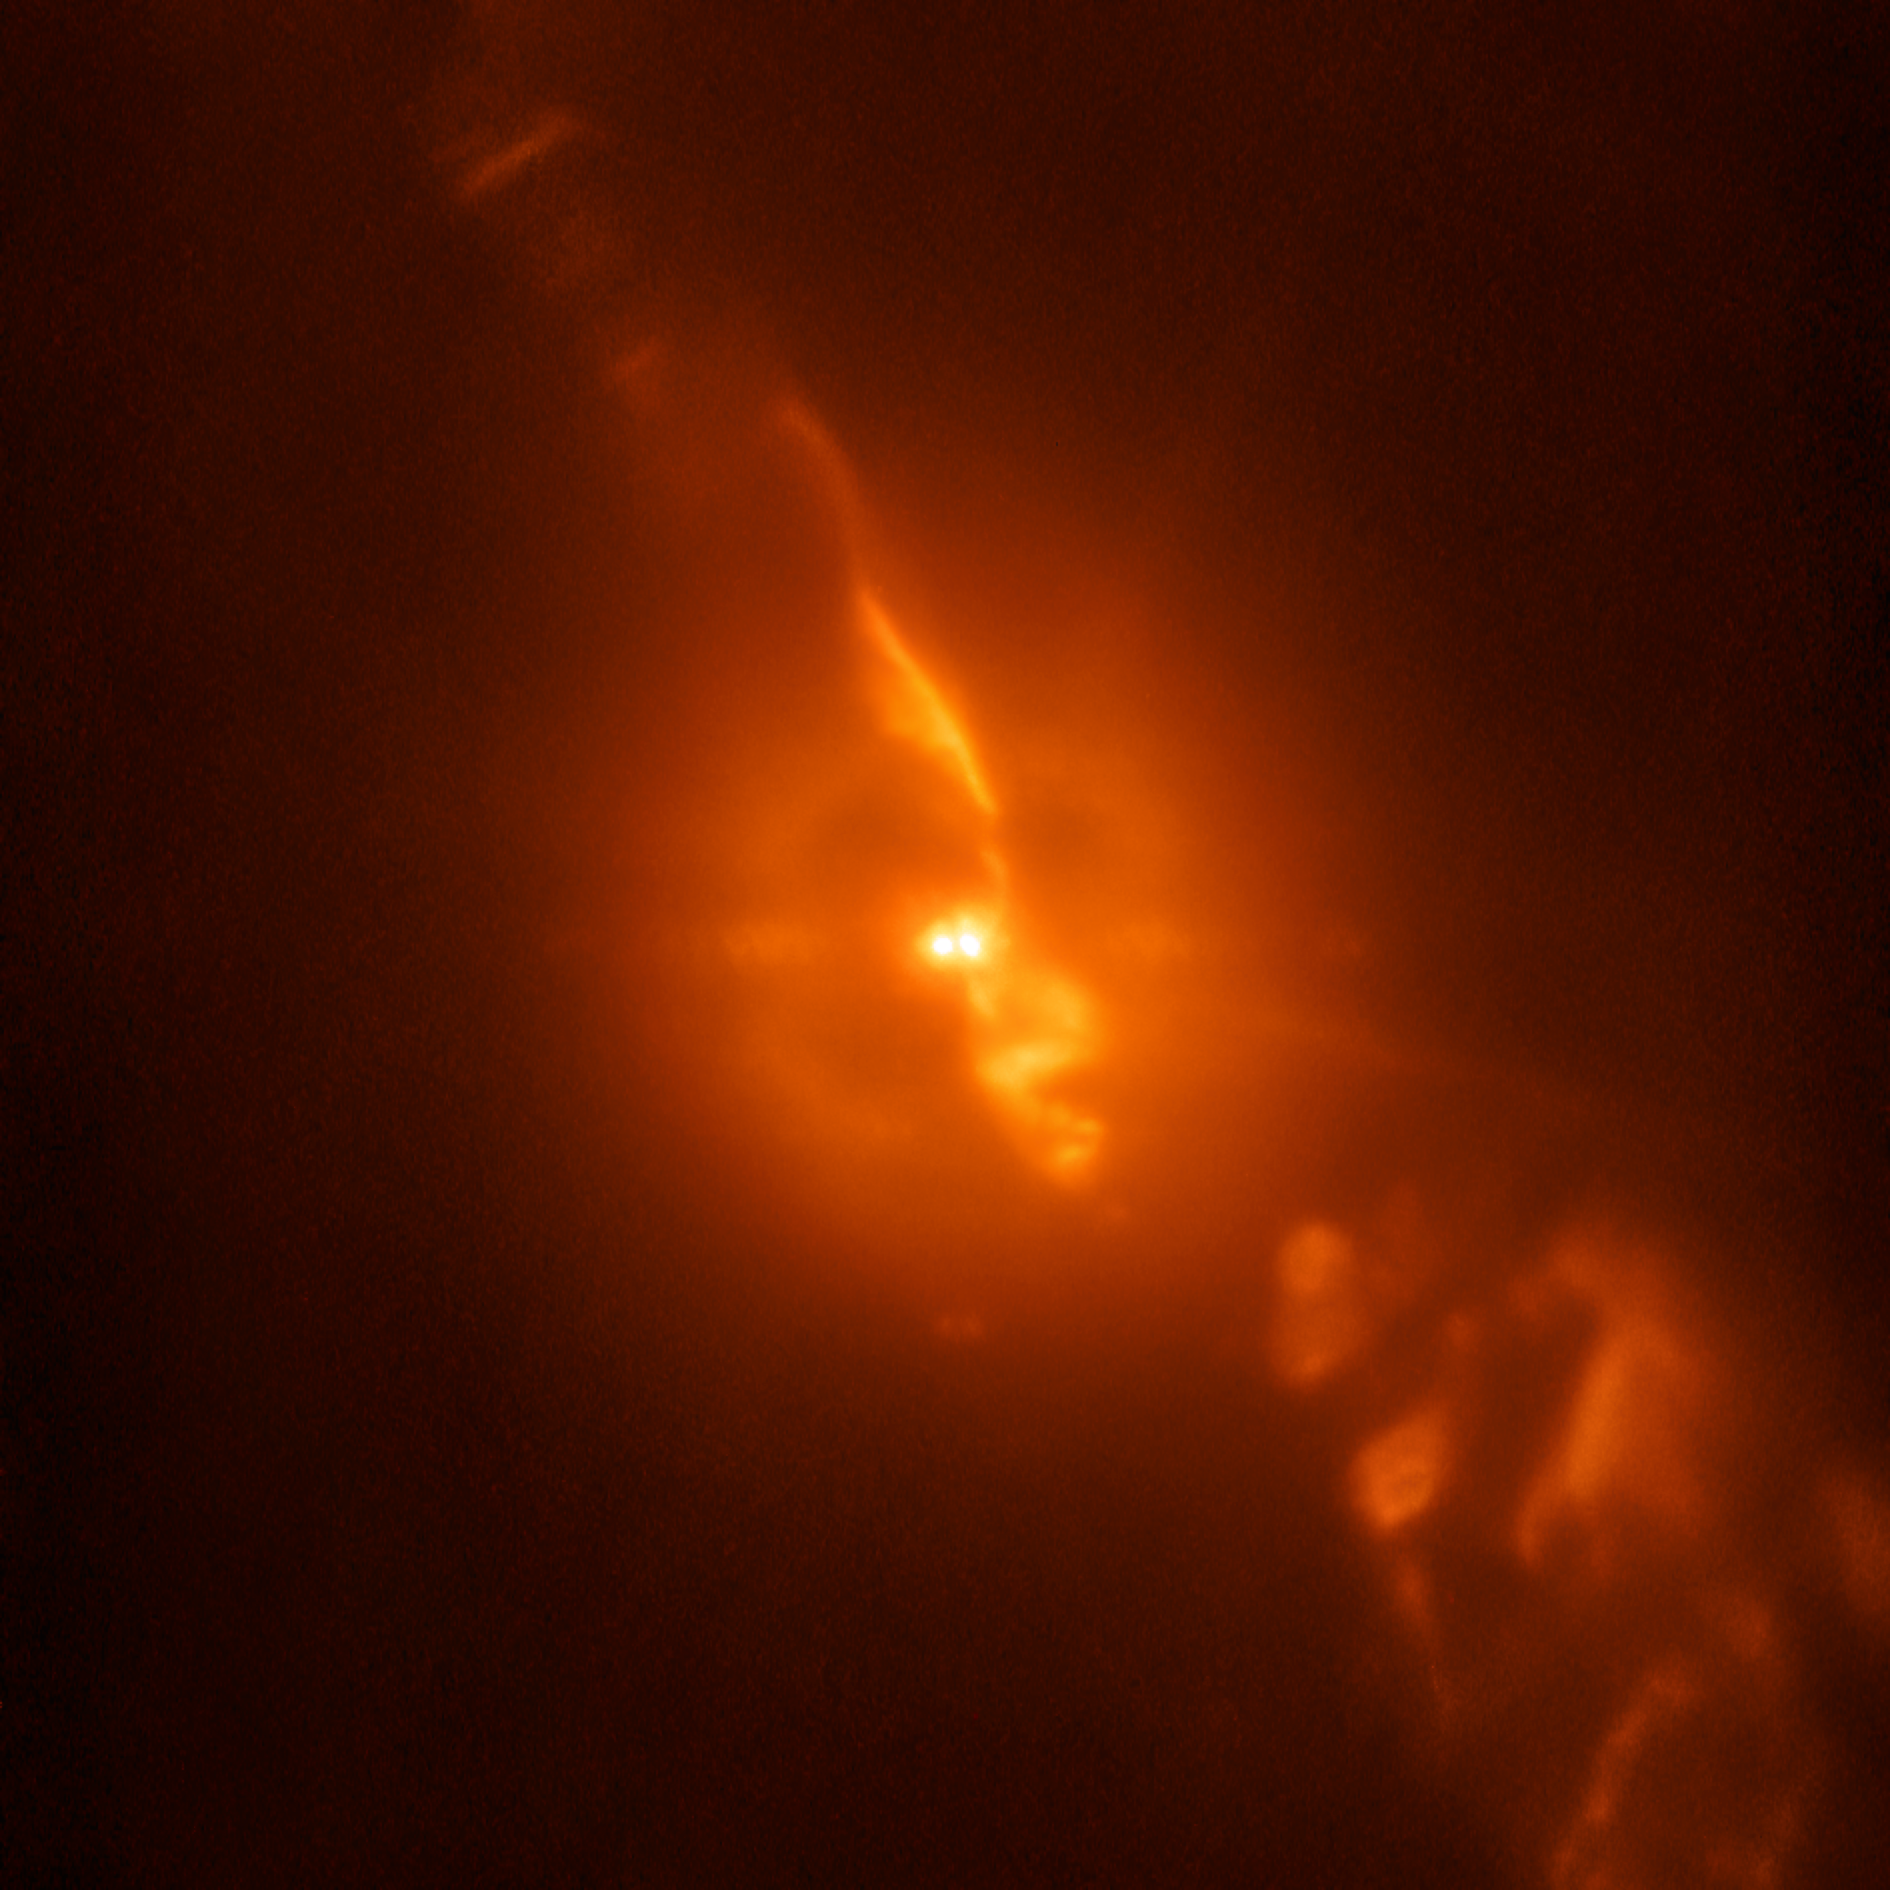

R Aquarii peculiar stellar relationship captured by SPHERE

While testing a new subsystem on the SPHERE planet-hunting instrument on ESO’s Very Large telescope, astronomers were able to capture dramatic details of the turbulent stellar relationship in the binary star R Aquarii with unprecedented clarity — even compared to observations from the NASA/ESA Hubble Space Telescope.

This image is from the SPHERE/ZIMPOL observations of R Aquarii, and shows the binary star itself, as well as the jets of material spewing from the stellar couple.

Credit: ESO/Schmid et al.